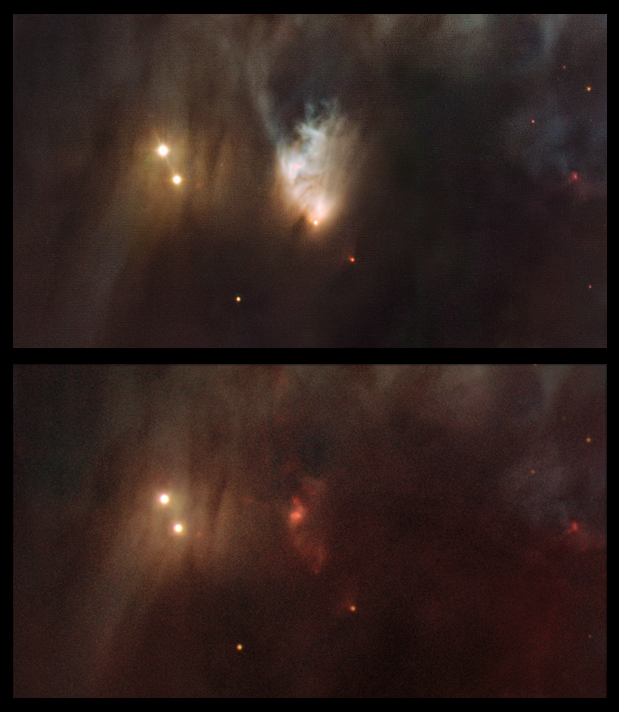

McNeil's Nebula in Messier 78

In these images we compare a colour picture of the Messier 78 region taken in 2006 with the 4-metre Mayall telescope at Kitt Peak, Arizona (below) with a new image that was captured using the Wide Field Imager camera on the MPG/ESO 2.2-metre telescope at the La Silla Observatory, Chile (above). The bright, but highly variable, fan-shaped structure, a feature first spotted by amateur astronomer Jay McNeil in early 2004, is almost completely invisible in the older image but very prominent in the new picture.

Credit: ESO/T. A. Rector/University of Alaska Anchorage, H. Schweiker/WIYN and NOAO/AURA/NSF and Igor Chekalin